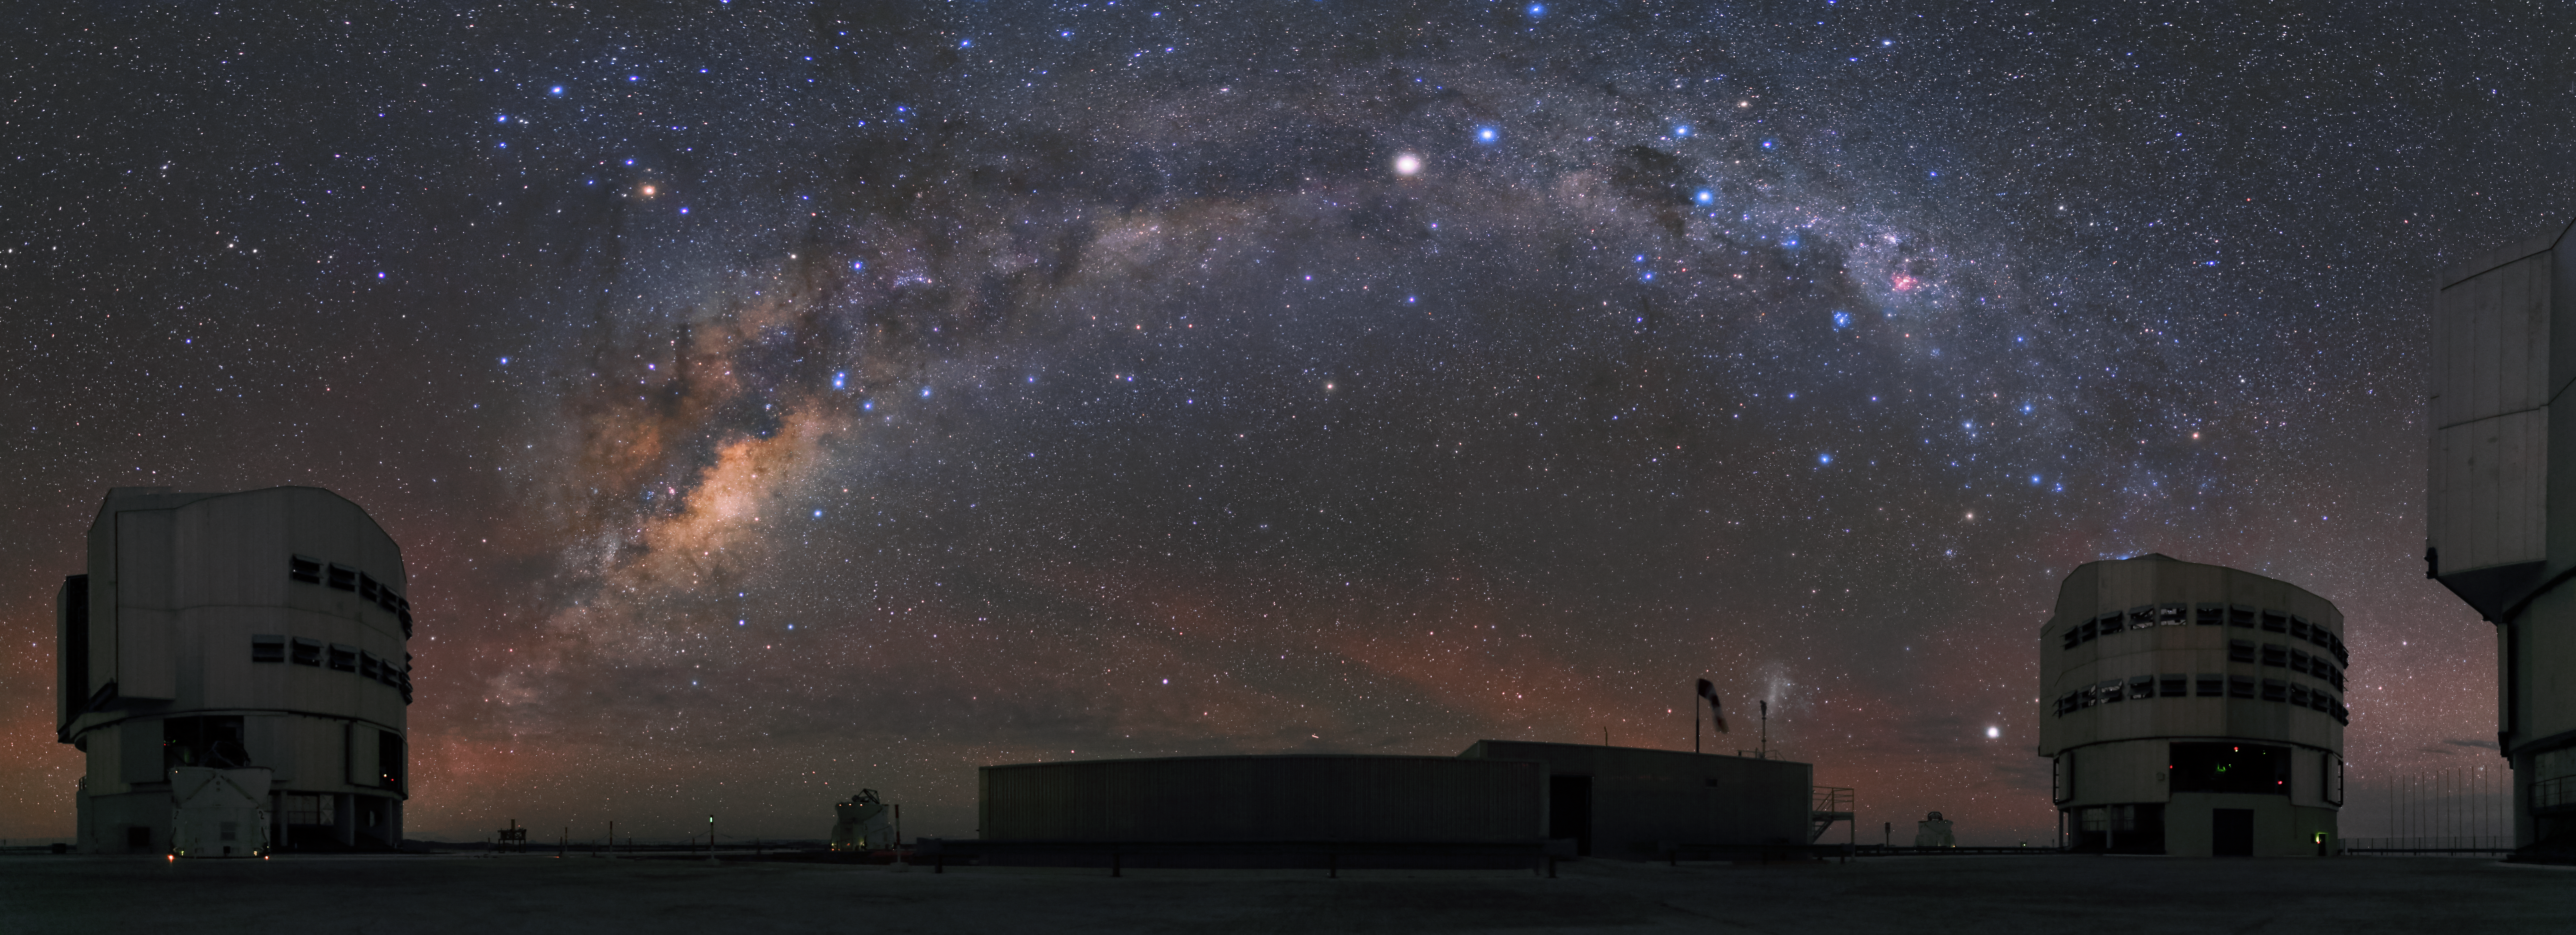

Paranal and the Milky Way

Like an arc connecting two of the Unit telescopes, the Milky Way stretches on the sky at Paranal Observatory. In between the Unit Telescopes, the VLTI lab is visible.

Credit: R. Wesson/ESO